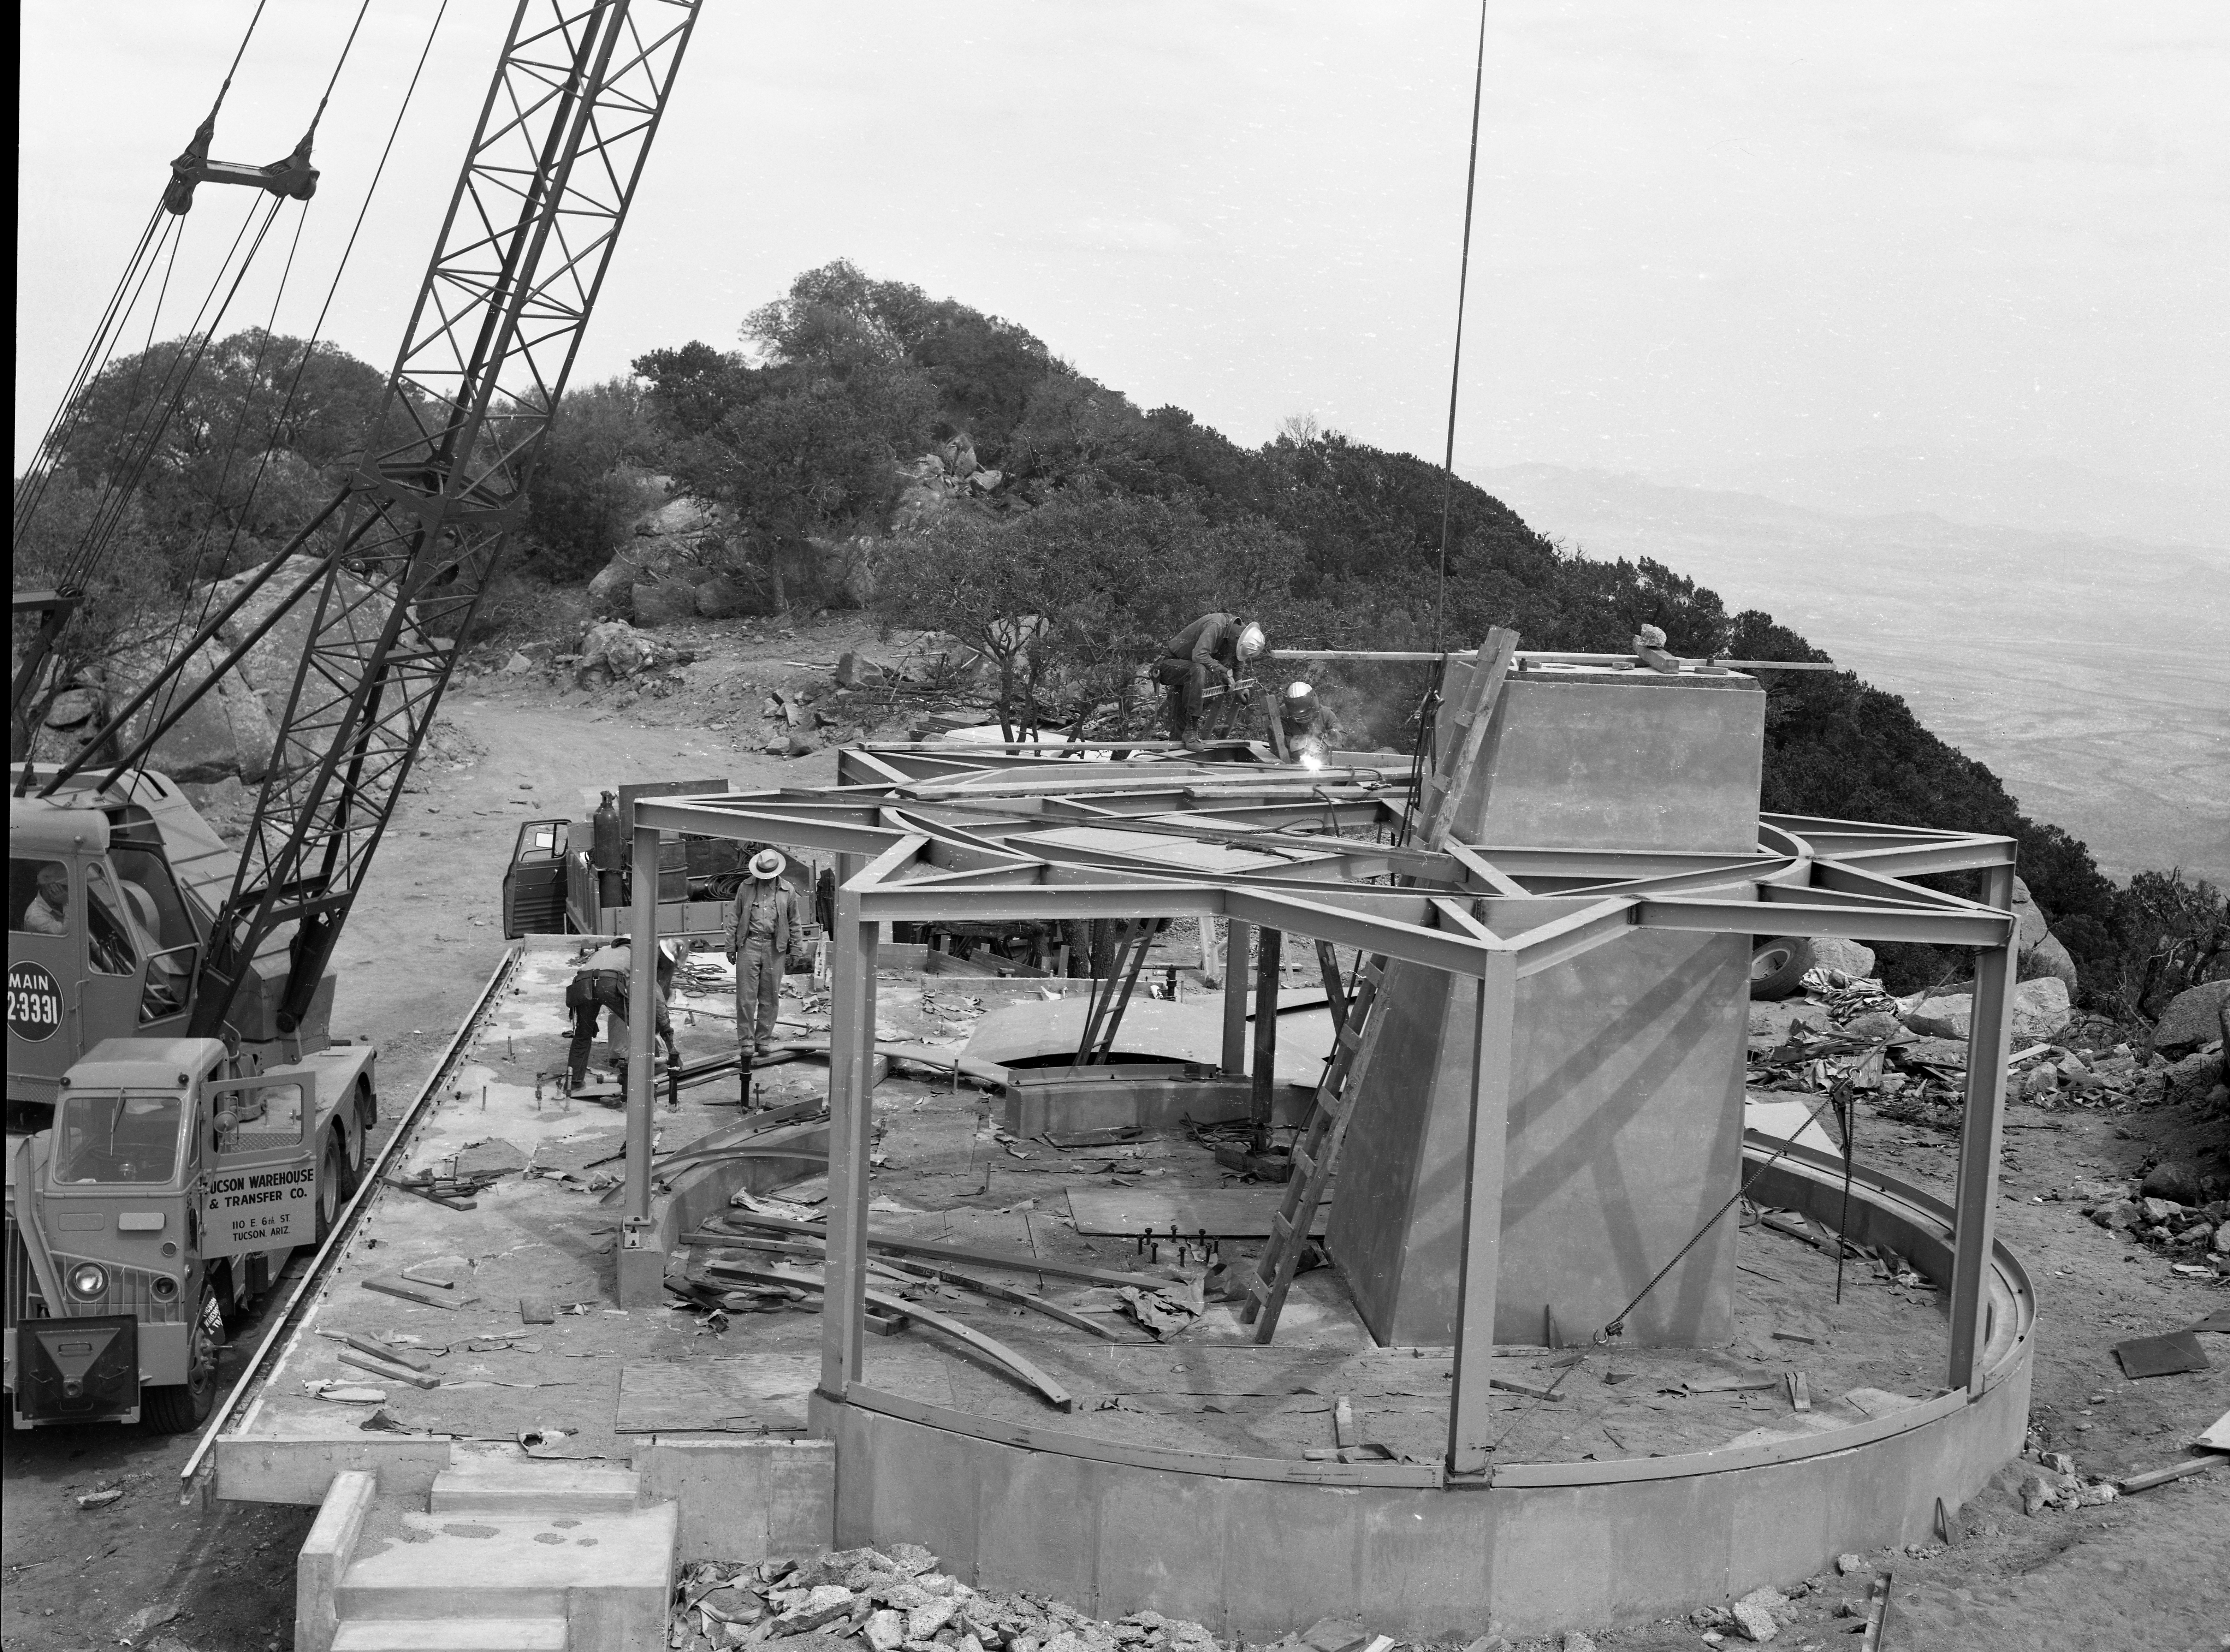

36-inch Dome Construction in 1959

This image is stored at NOIRLab Headquarters in Tucson, Arizona. For the original negative of this image, see KPNO Negatives envelope 718bb-720. It was captured on April 20, 1959. It shows dome construction for the #1 36-inch telescope at NSF Kitt Peak National Observatory.

This image is part of NSF NOIRLab’s historical archives.

Credit: KPNO/NOIRLab/NSF/AURA